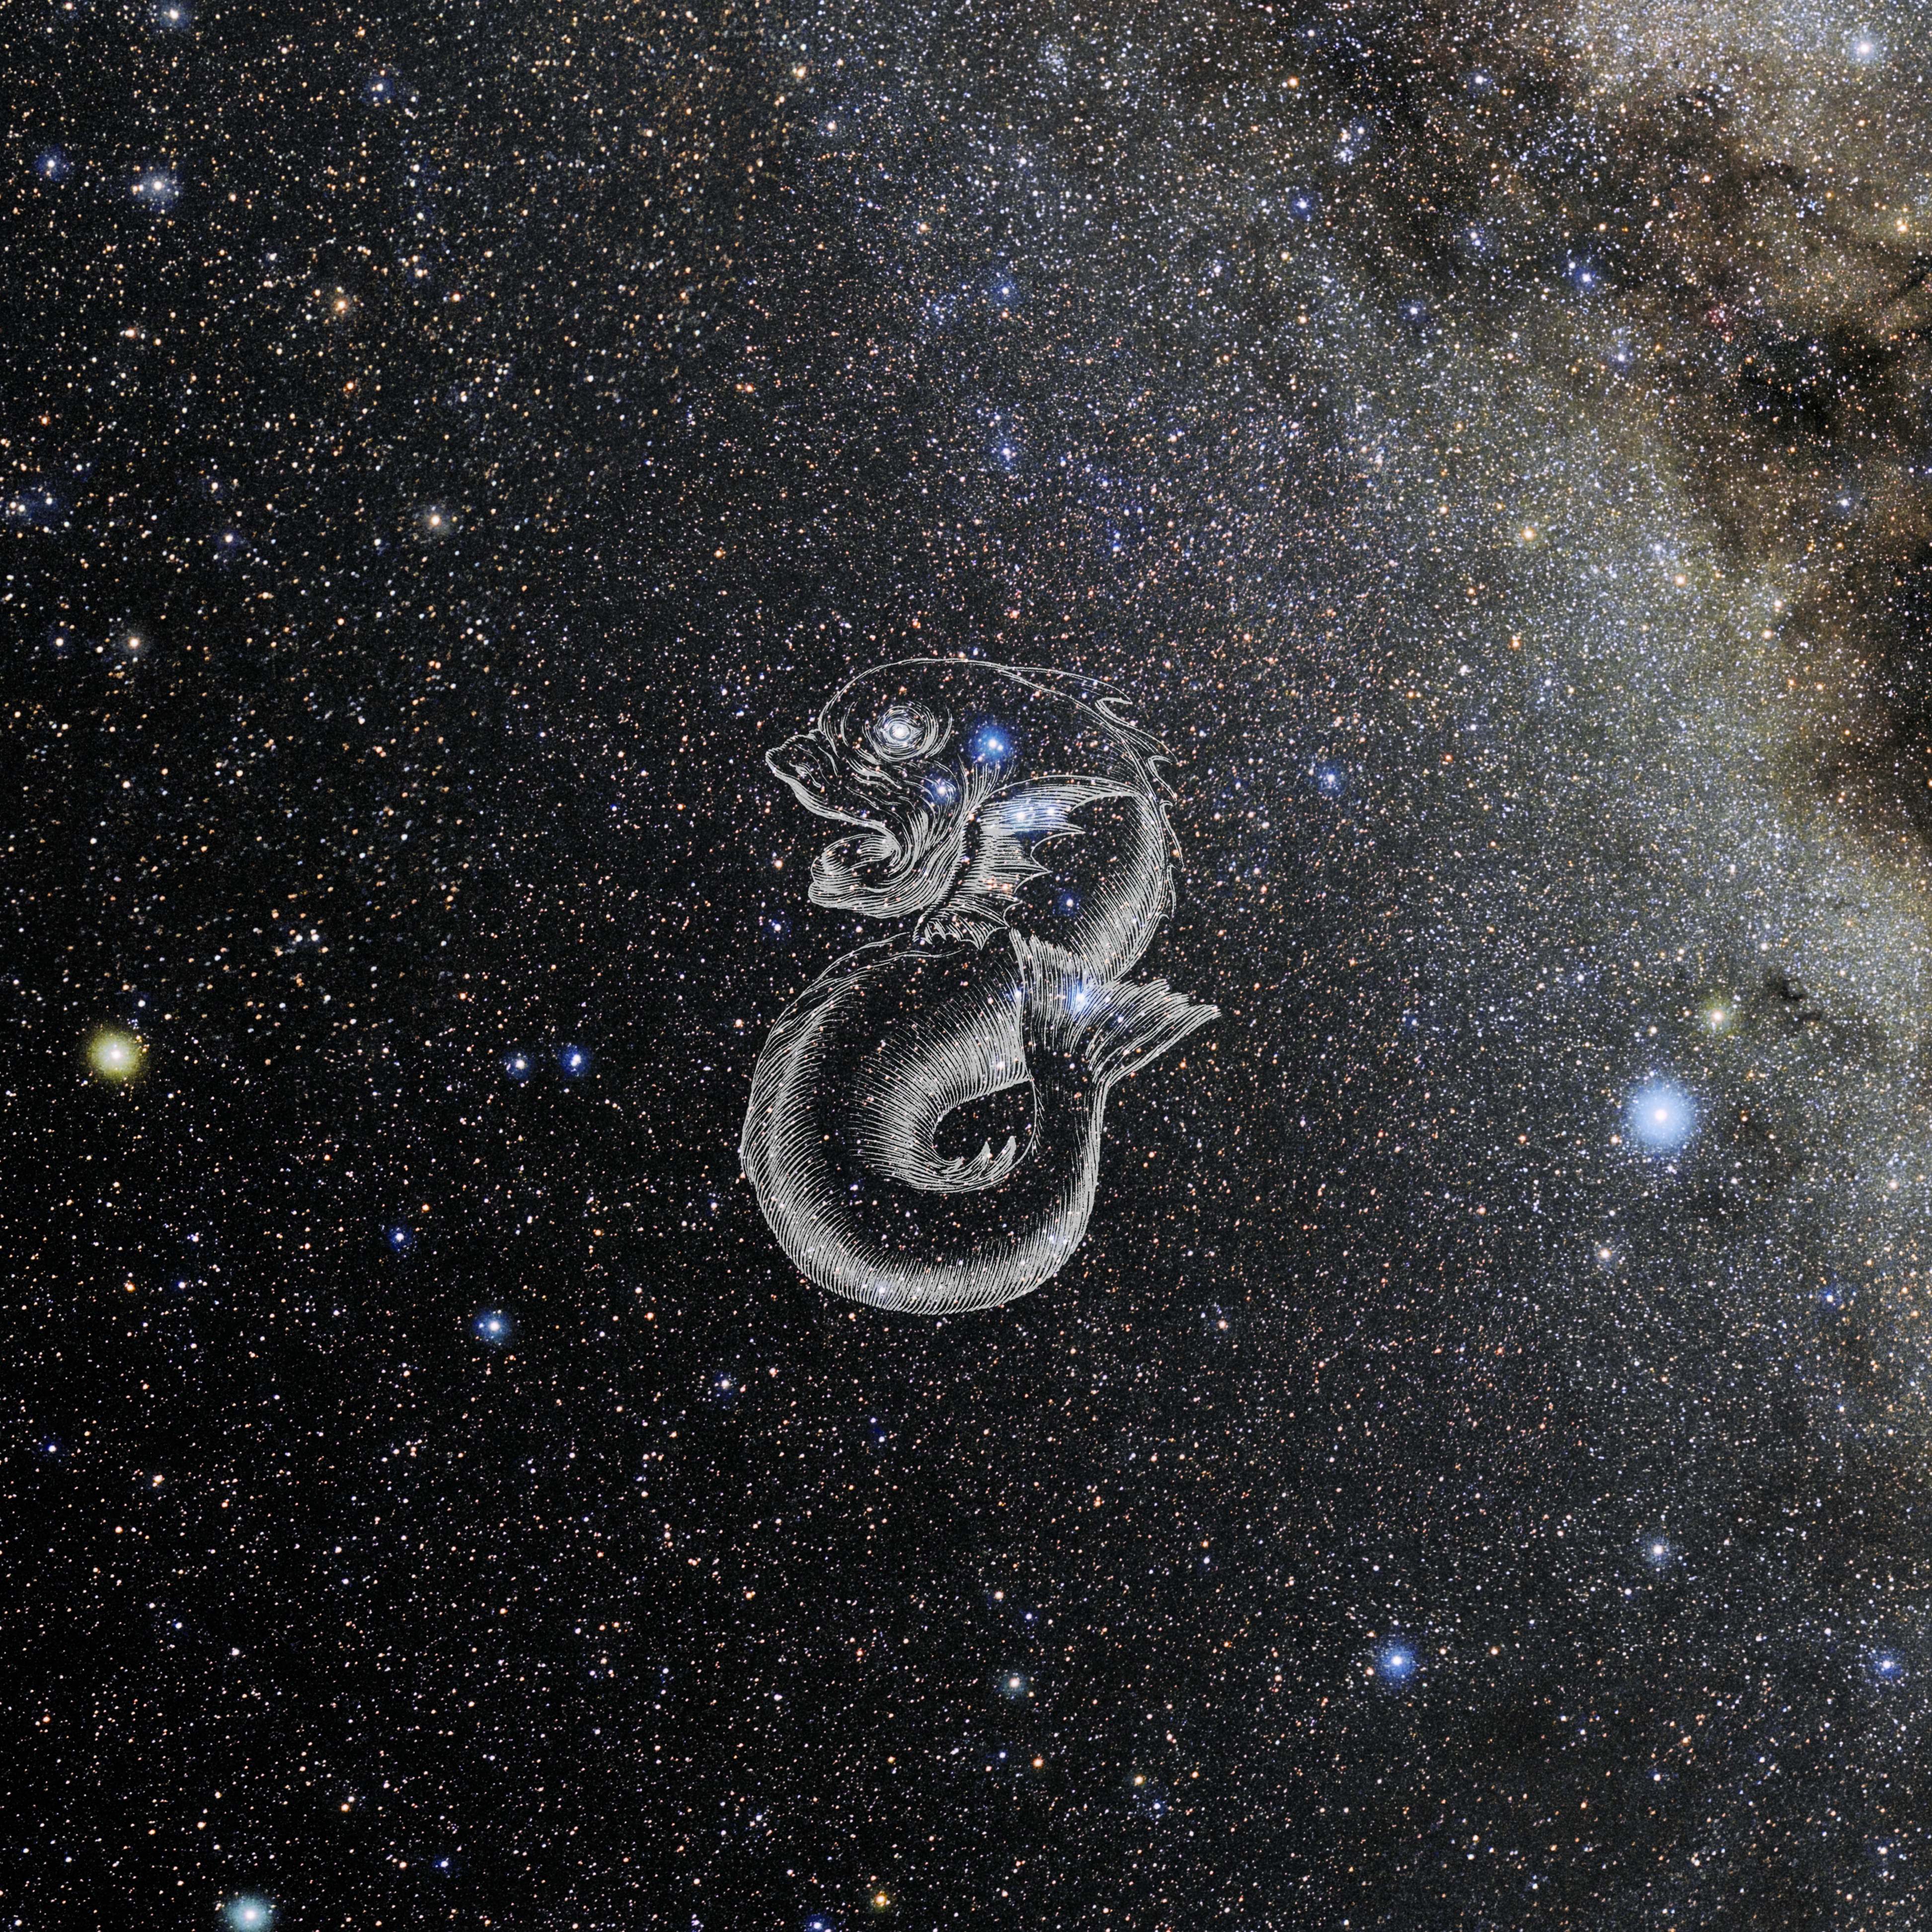

Delphinus with Hevelius Drawing

Photo of the constellation Delphinus from NOIRLab's 88 Constellations project showing Johannes Hevelius drawing of the constellation in Uranographia, his celestial catalogue in 1690.
Here is the version with the constellation 'stick figure' and here the unannotated version.

Credit: E. Slawik/NOIRLab/NSF/AURA/M. Zamani/J. Hevelius/NASA Universe of Learning/USNO/STScI